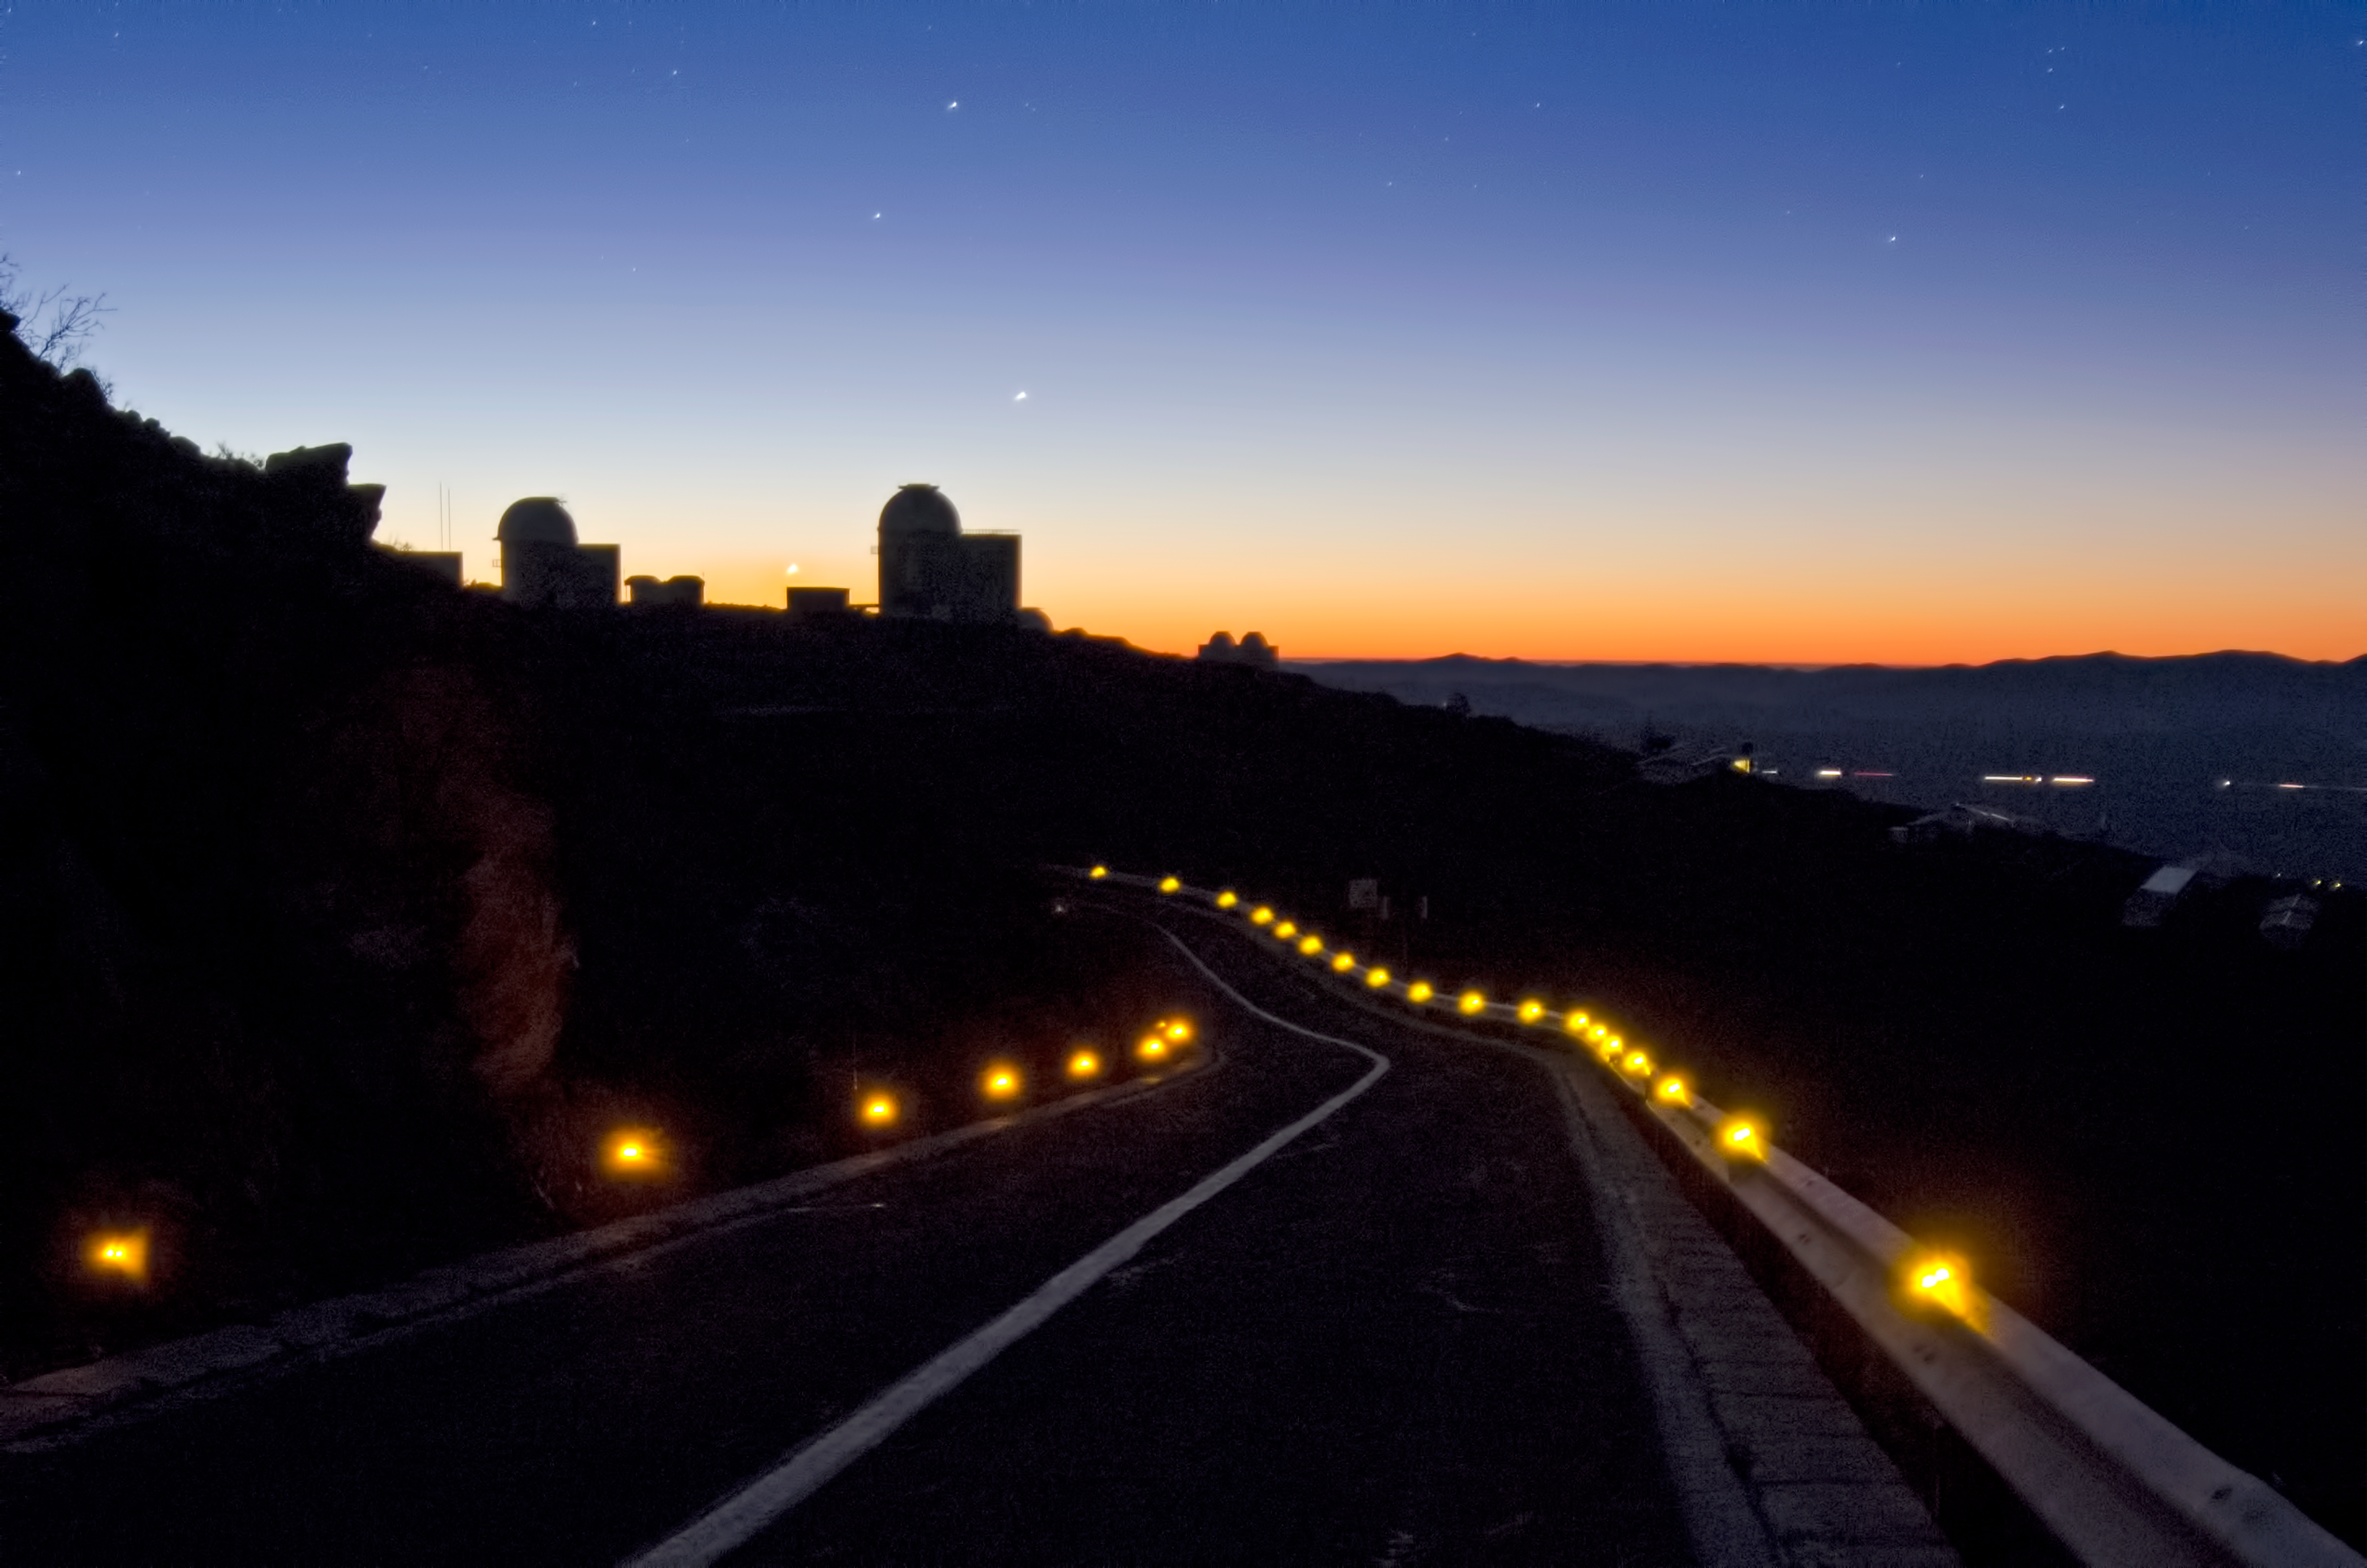

Road to La Silla

The road to ESO's La Silla Observatory in the evening.

Credit: Dave Jones/ESO